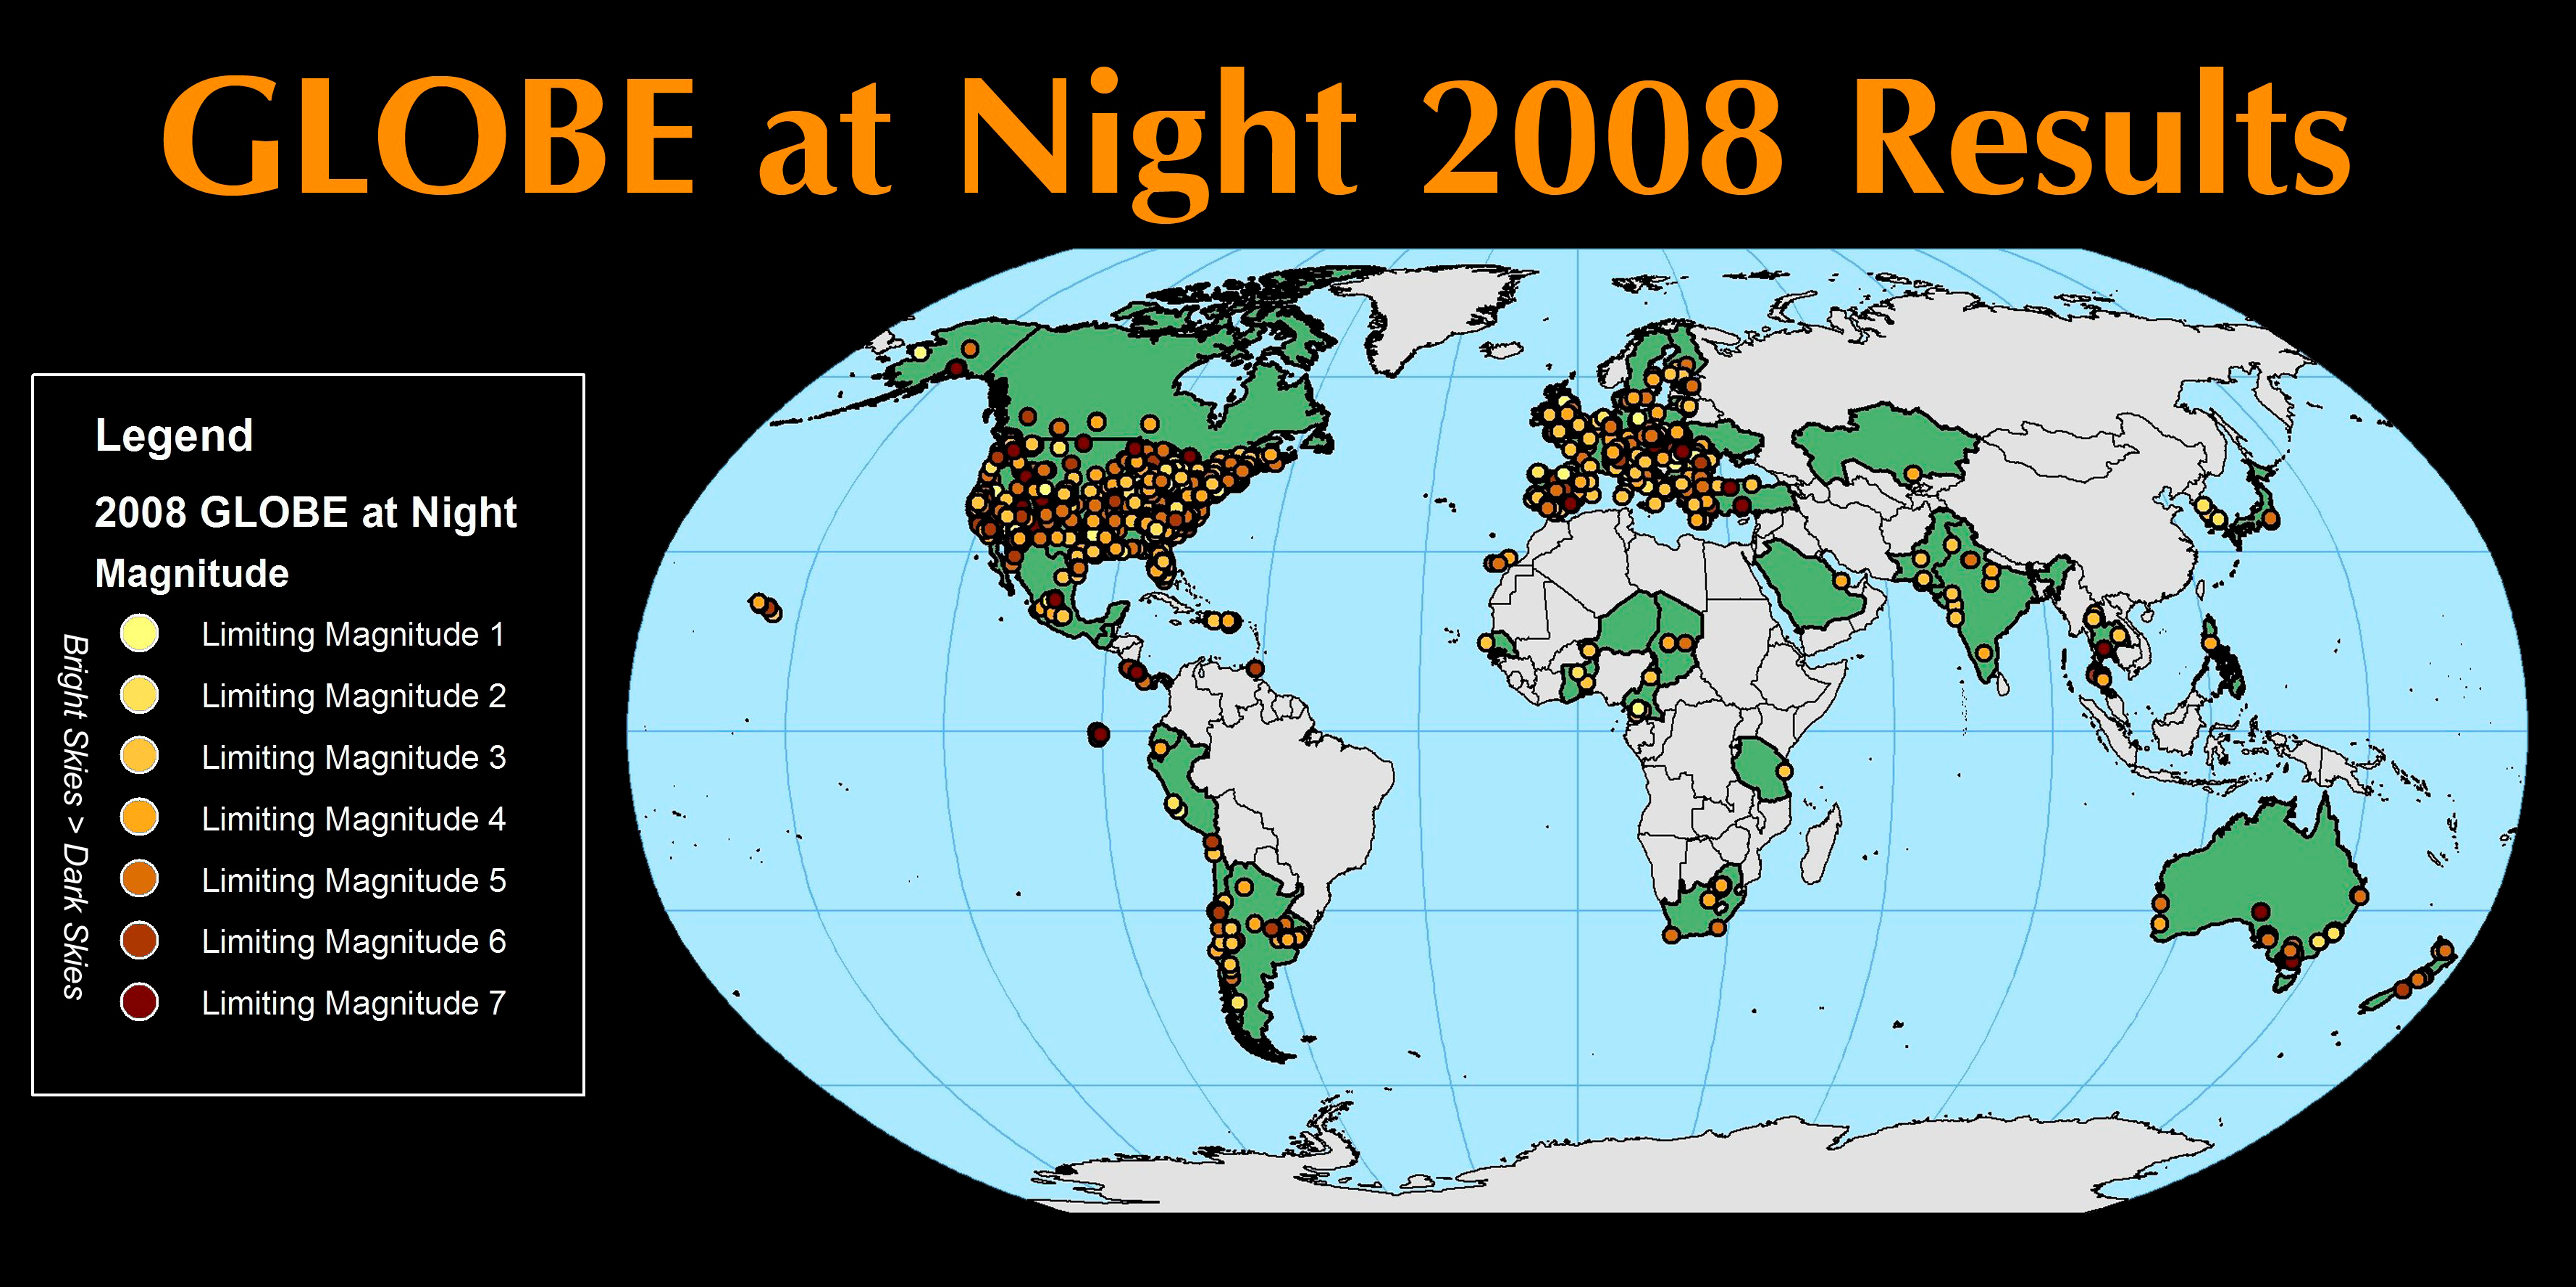

GLOBE at Night 2008 Results a Solid Step Toward IYA 2009

GLOBE at Night 2008 Results Map

Credit: GLOBE Program and NOAO/AURA/NSF